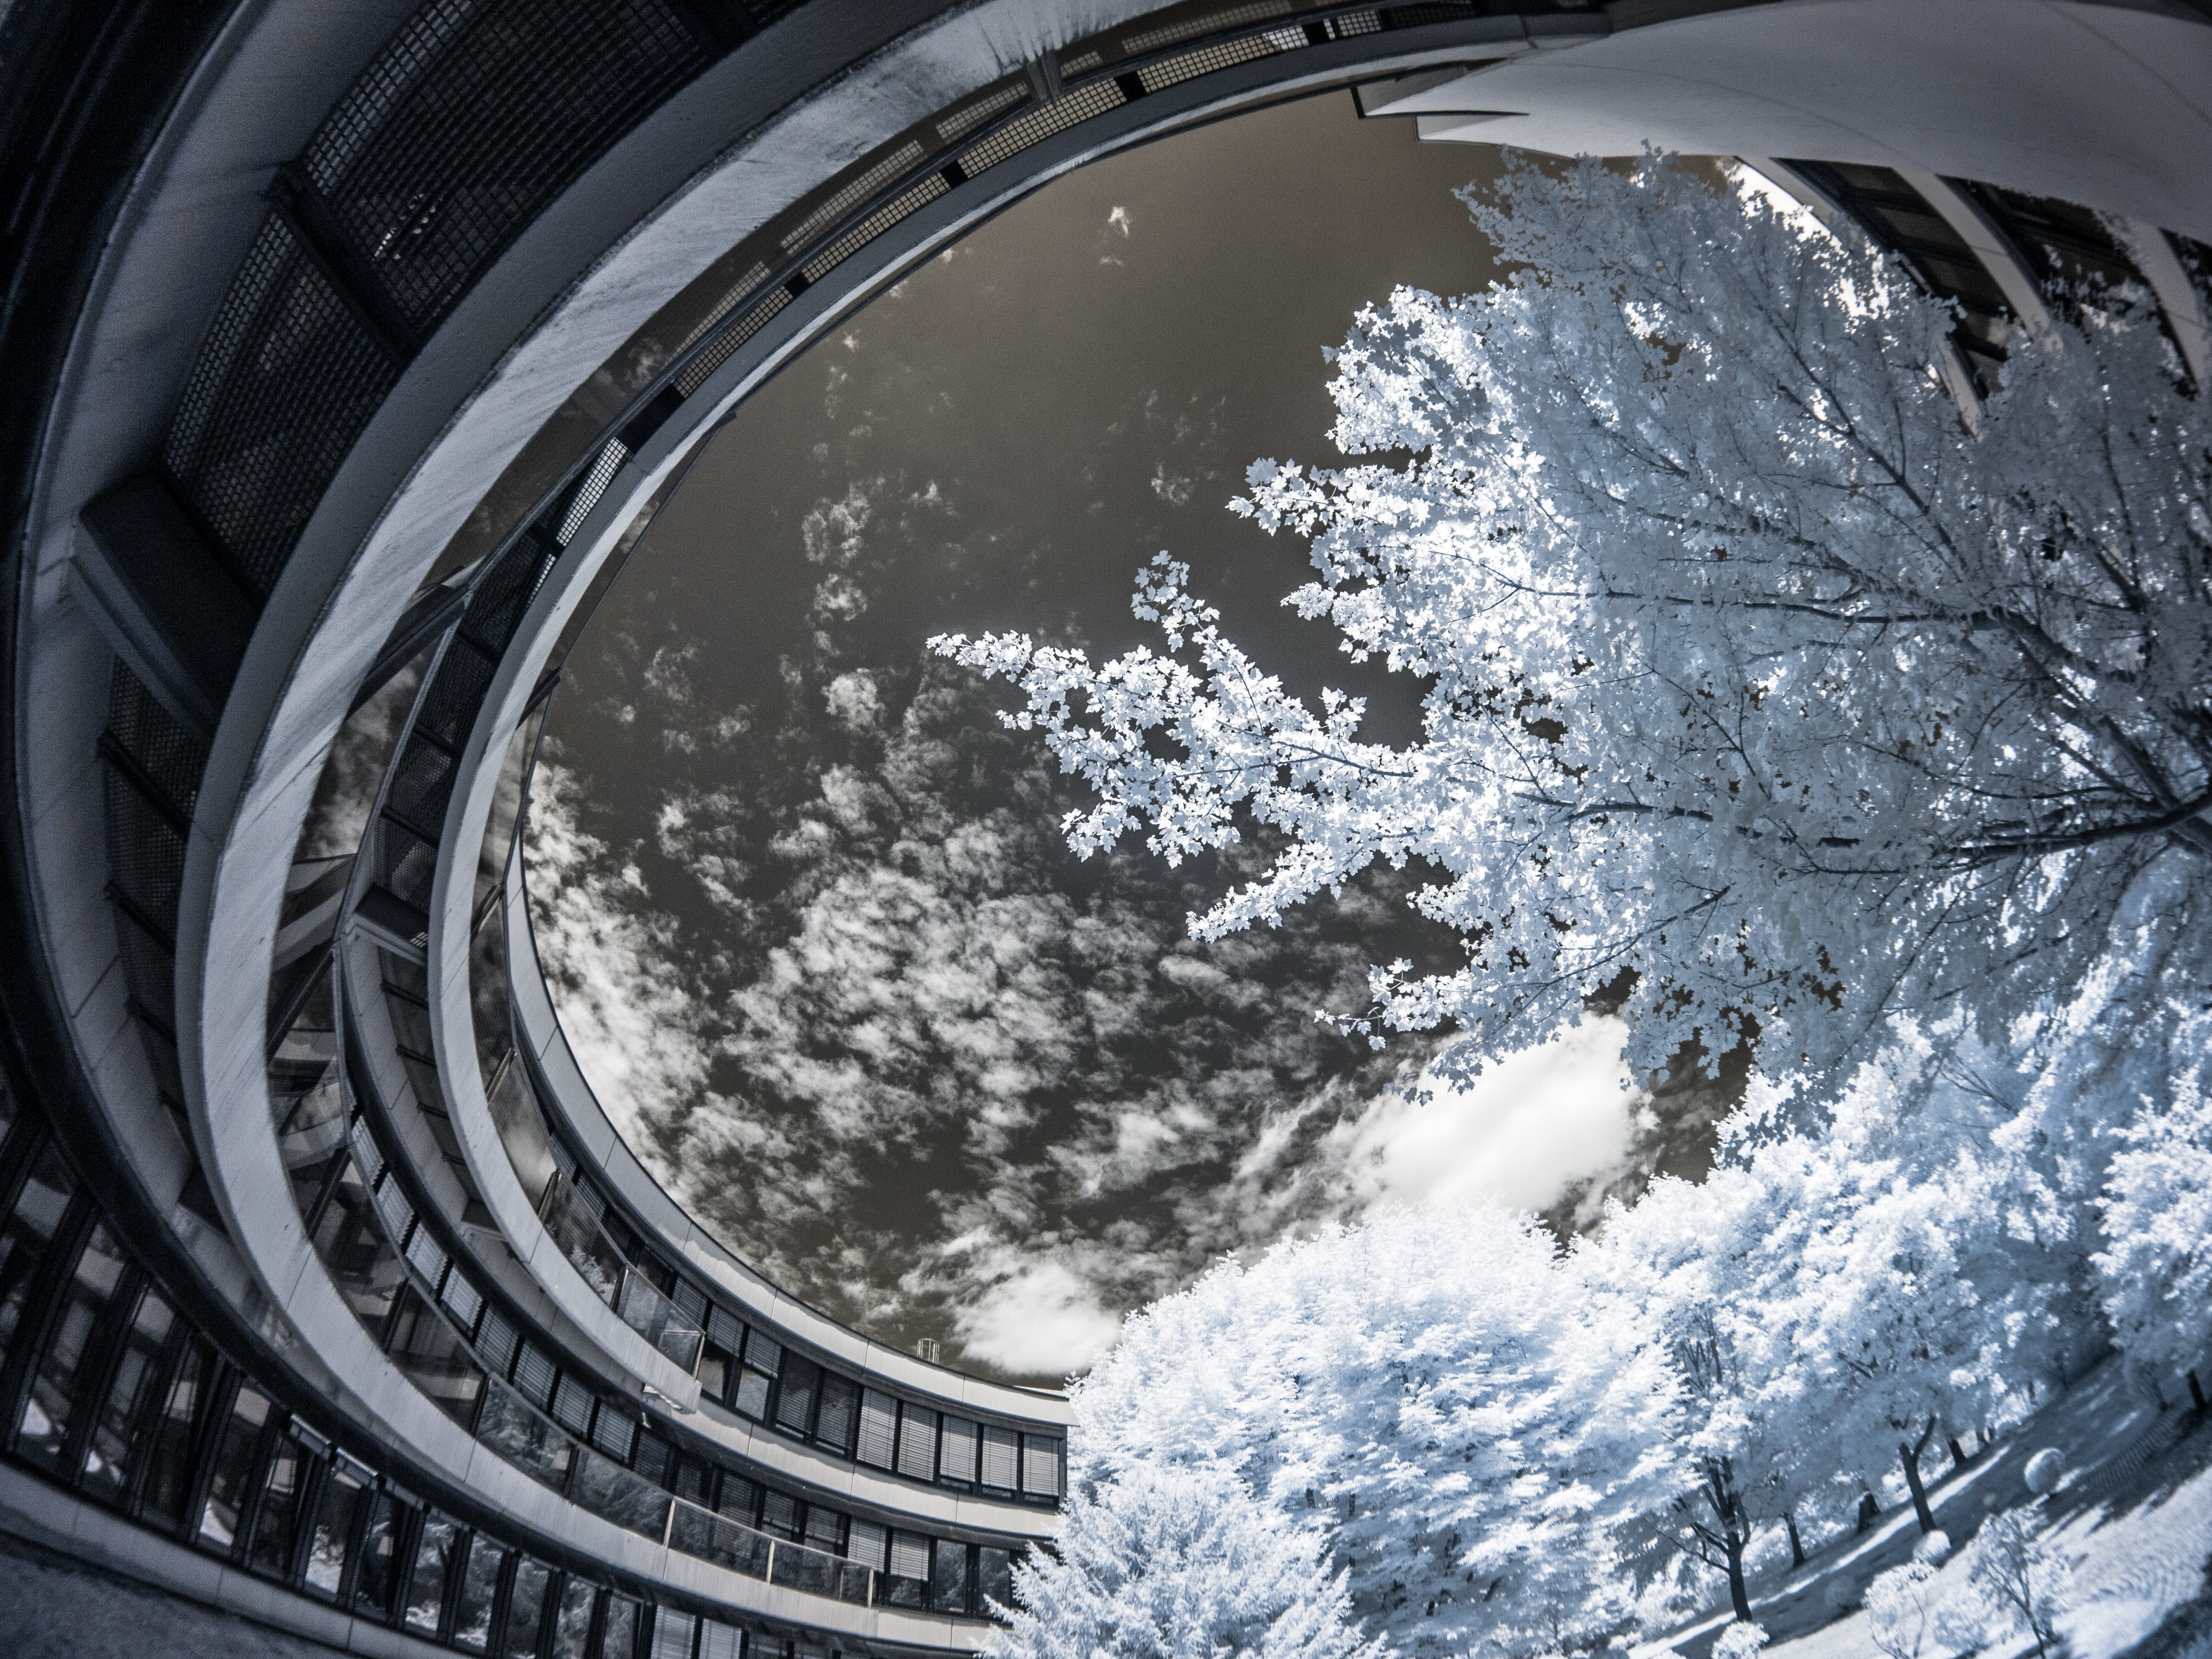

The curves of ESO’s Headquarters

Bereft of colour in this striking infrared image, the sweeping curves of ESO's Headquarters clash with the frosty natural beauty of the surrounding trees. The extreme curvature visible in this image is due to the photographer's use of a fisheye lens, which distorts the view and causes the building to encircle the pale foliage and frame the sky above. The foliage appears to be bright as it reflects the infrared light, and the pale white hue comes from the photographer applying a white colour balance to the tree leaves.

The precise curves of concrete, glass, and steel give clues as to the Headquarters building's peculiar structure. In 1981 an article in ESO's The Messenger described the ESO building as "a labyrinth of the kind used to test the intelligence of rats". But, fortunately for ESO, the writer soon noted that "human beings are on average cleverer than rats, and the problem is quickly solved".

This image was taken by ESO computer specialist Dirk Essl.

Credit: D. Essl (www.essl.de)/ESO